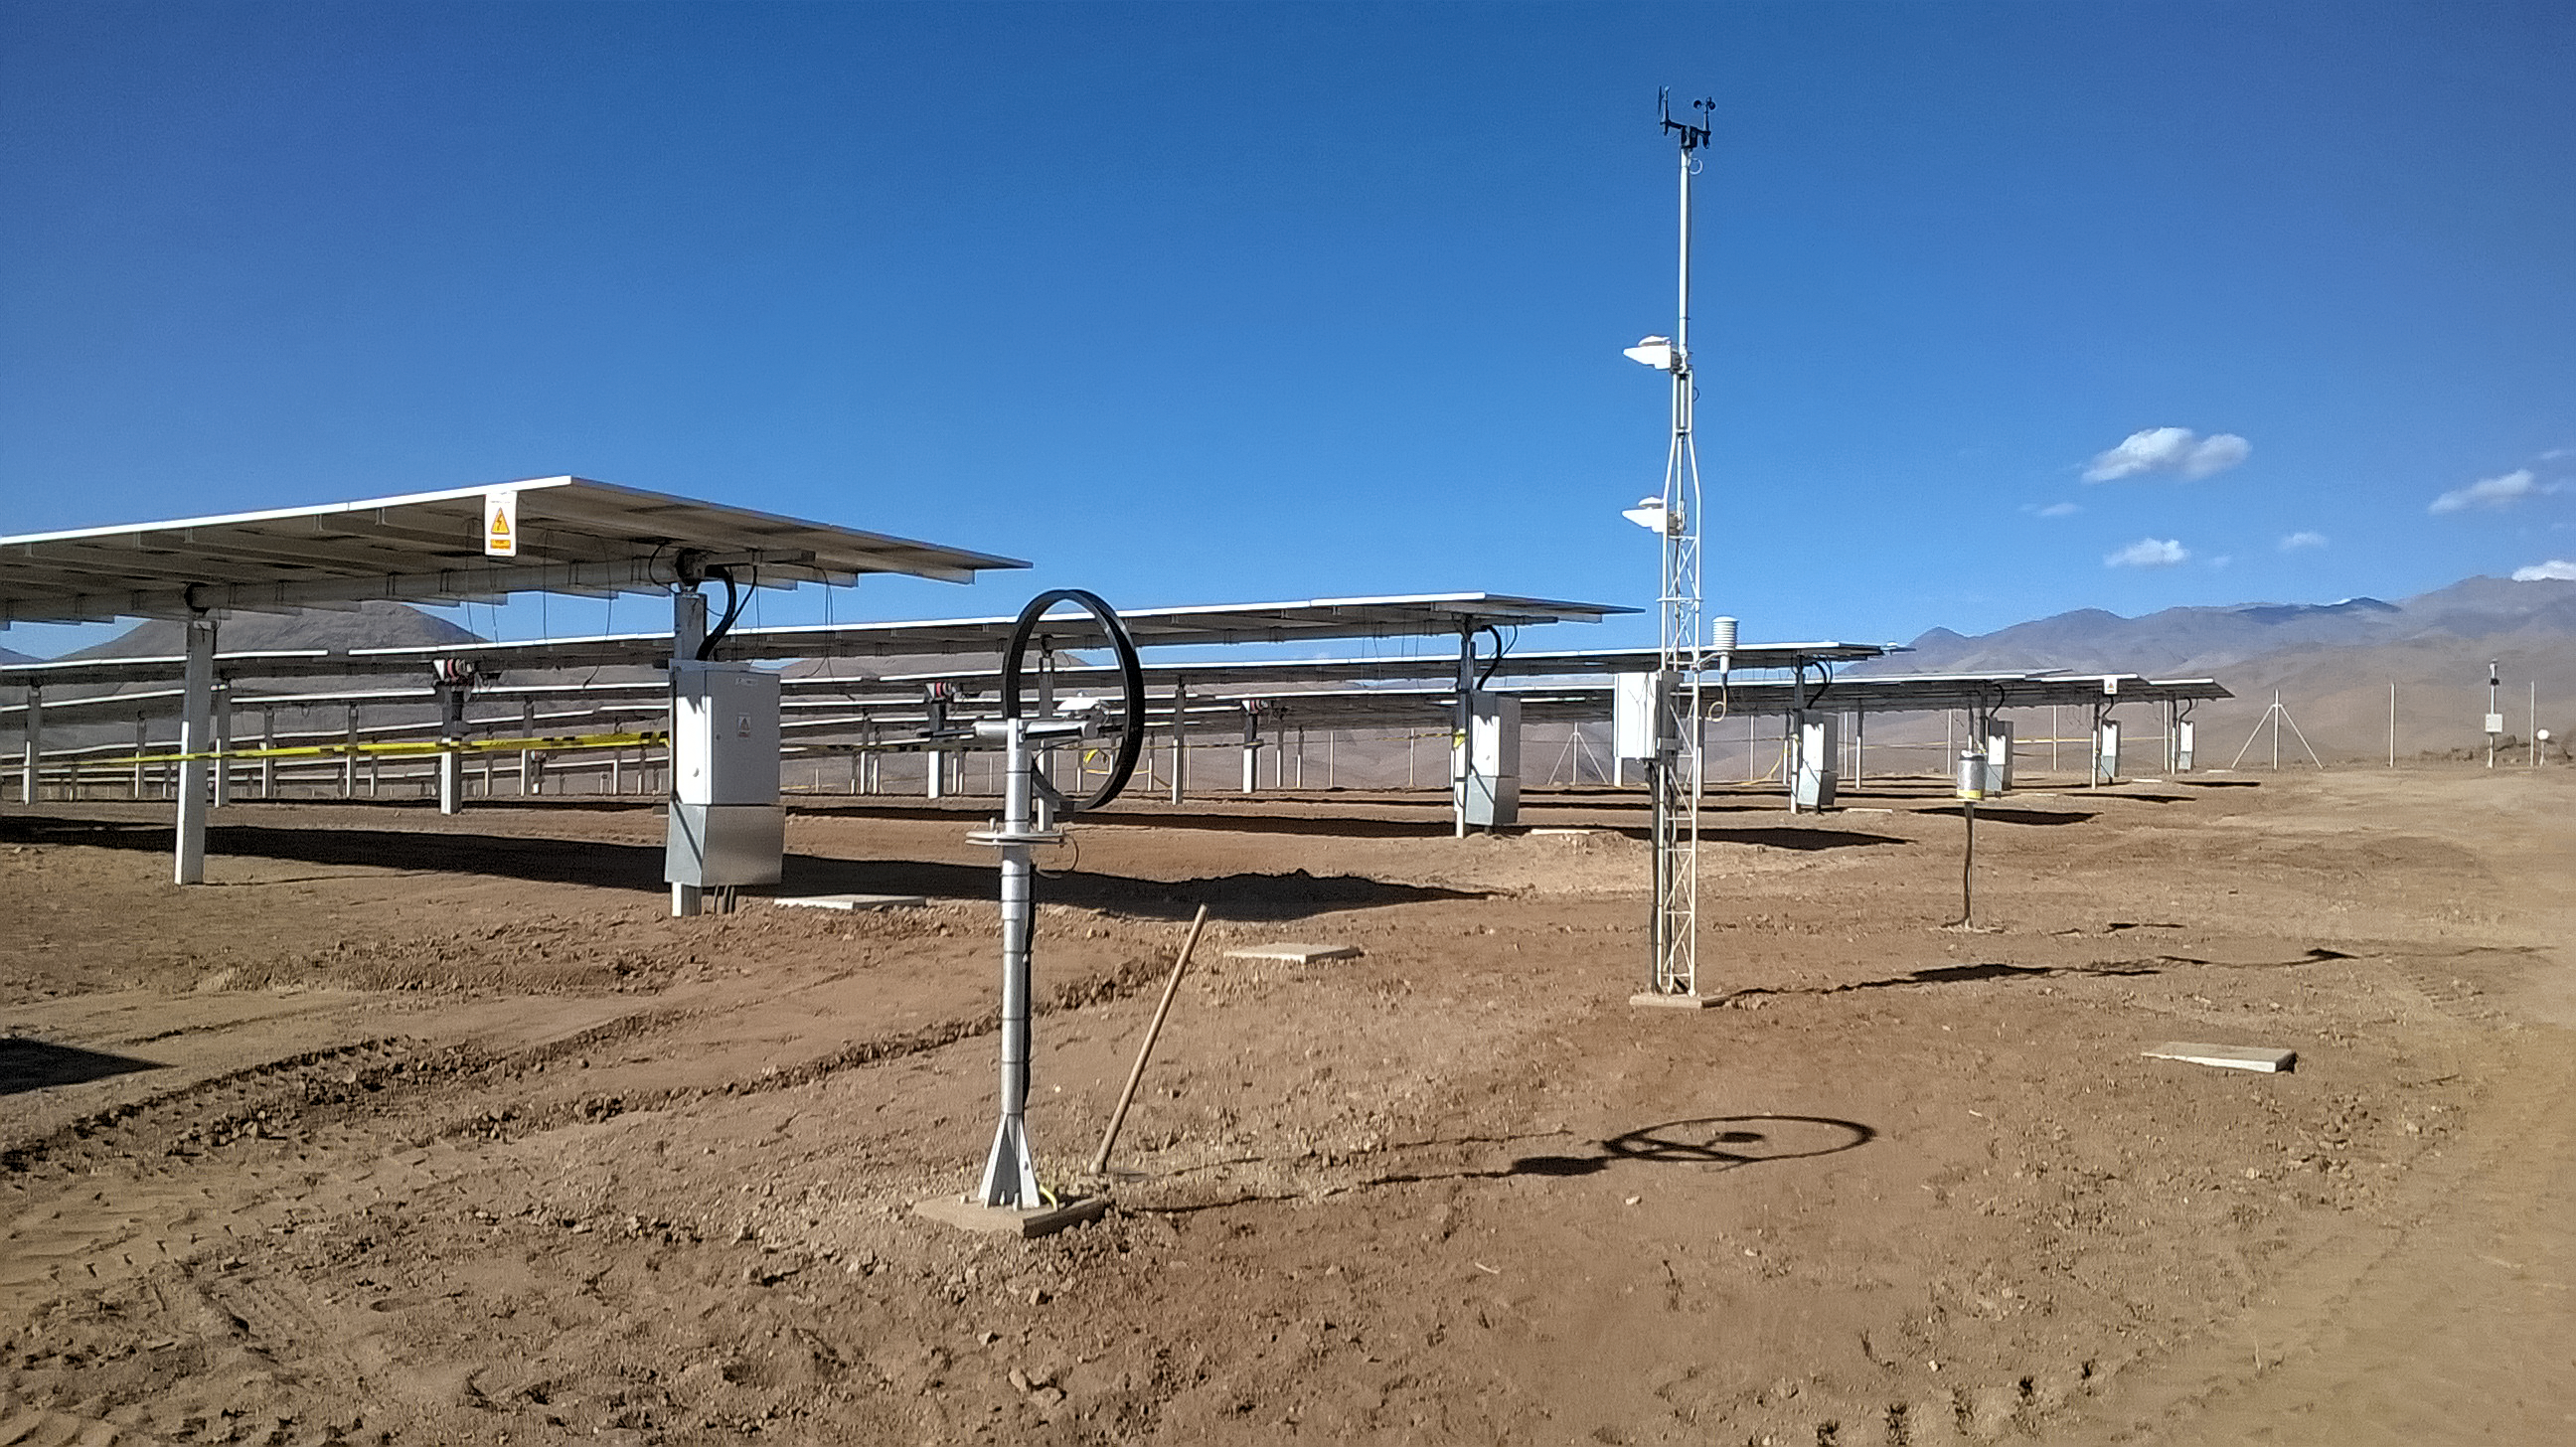

Green power comes to La Silla

ESO and Enel Green Power announced the entry into service of the La Silla solar photovoltaic plant in northern Chile on 23 September 2016. Named after ESO’s La Silla Observatory, this new photovoltaic solar plant will supply the astronomical observatory with clean energy through a power purchase agreement.

Credit: EGP/ESO